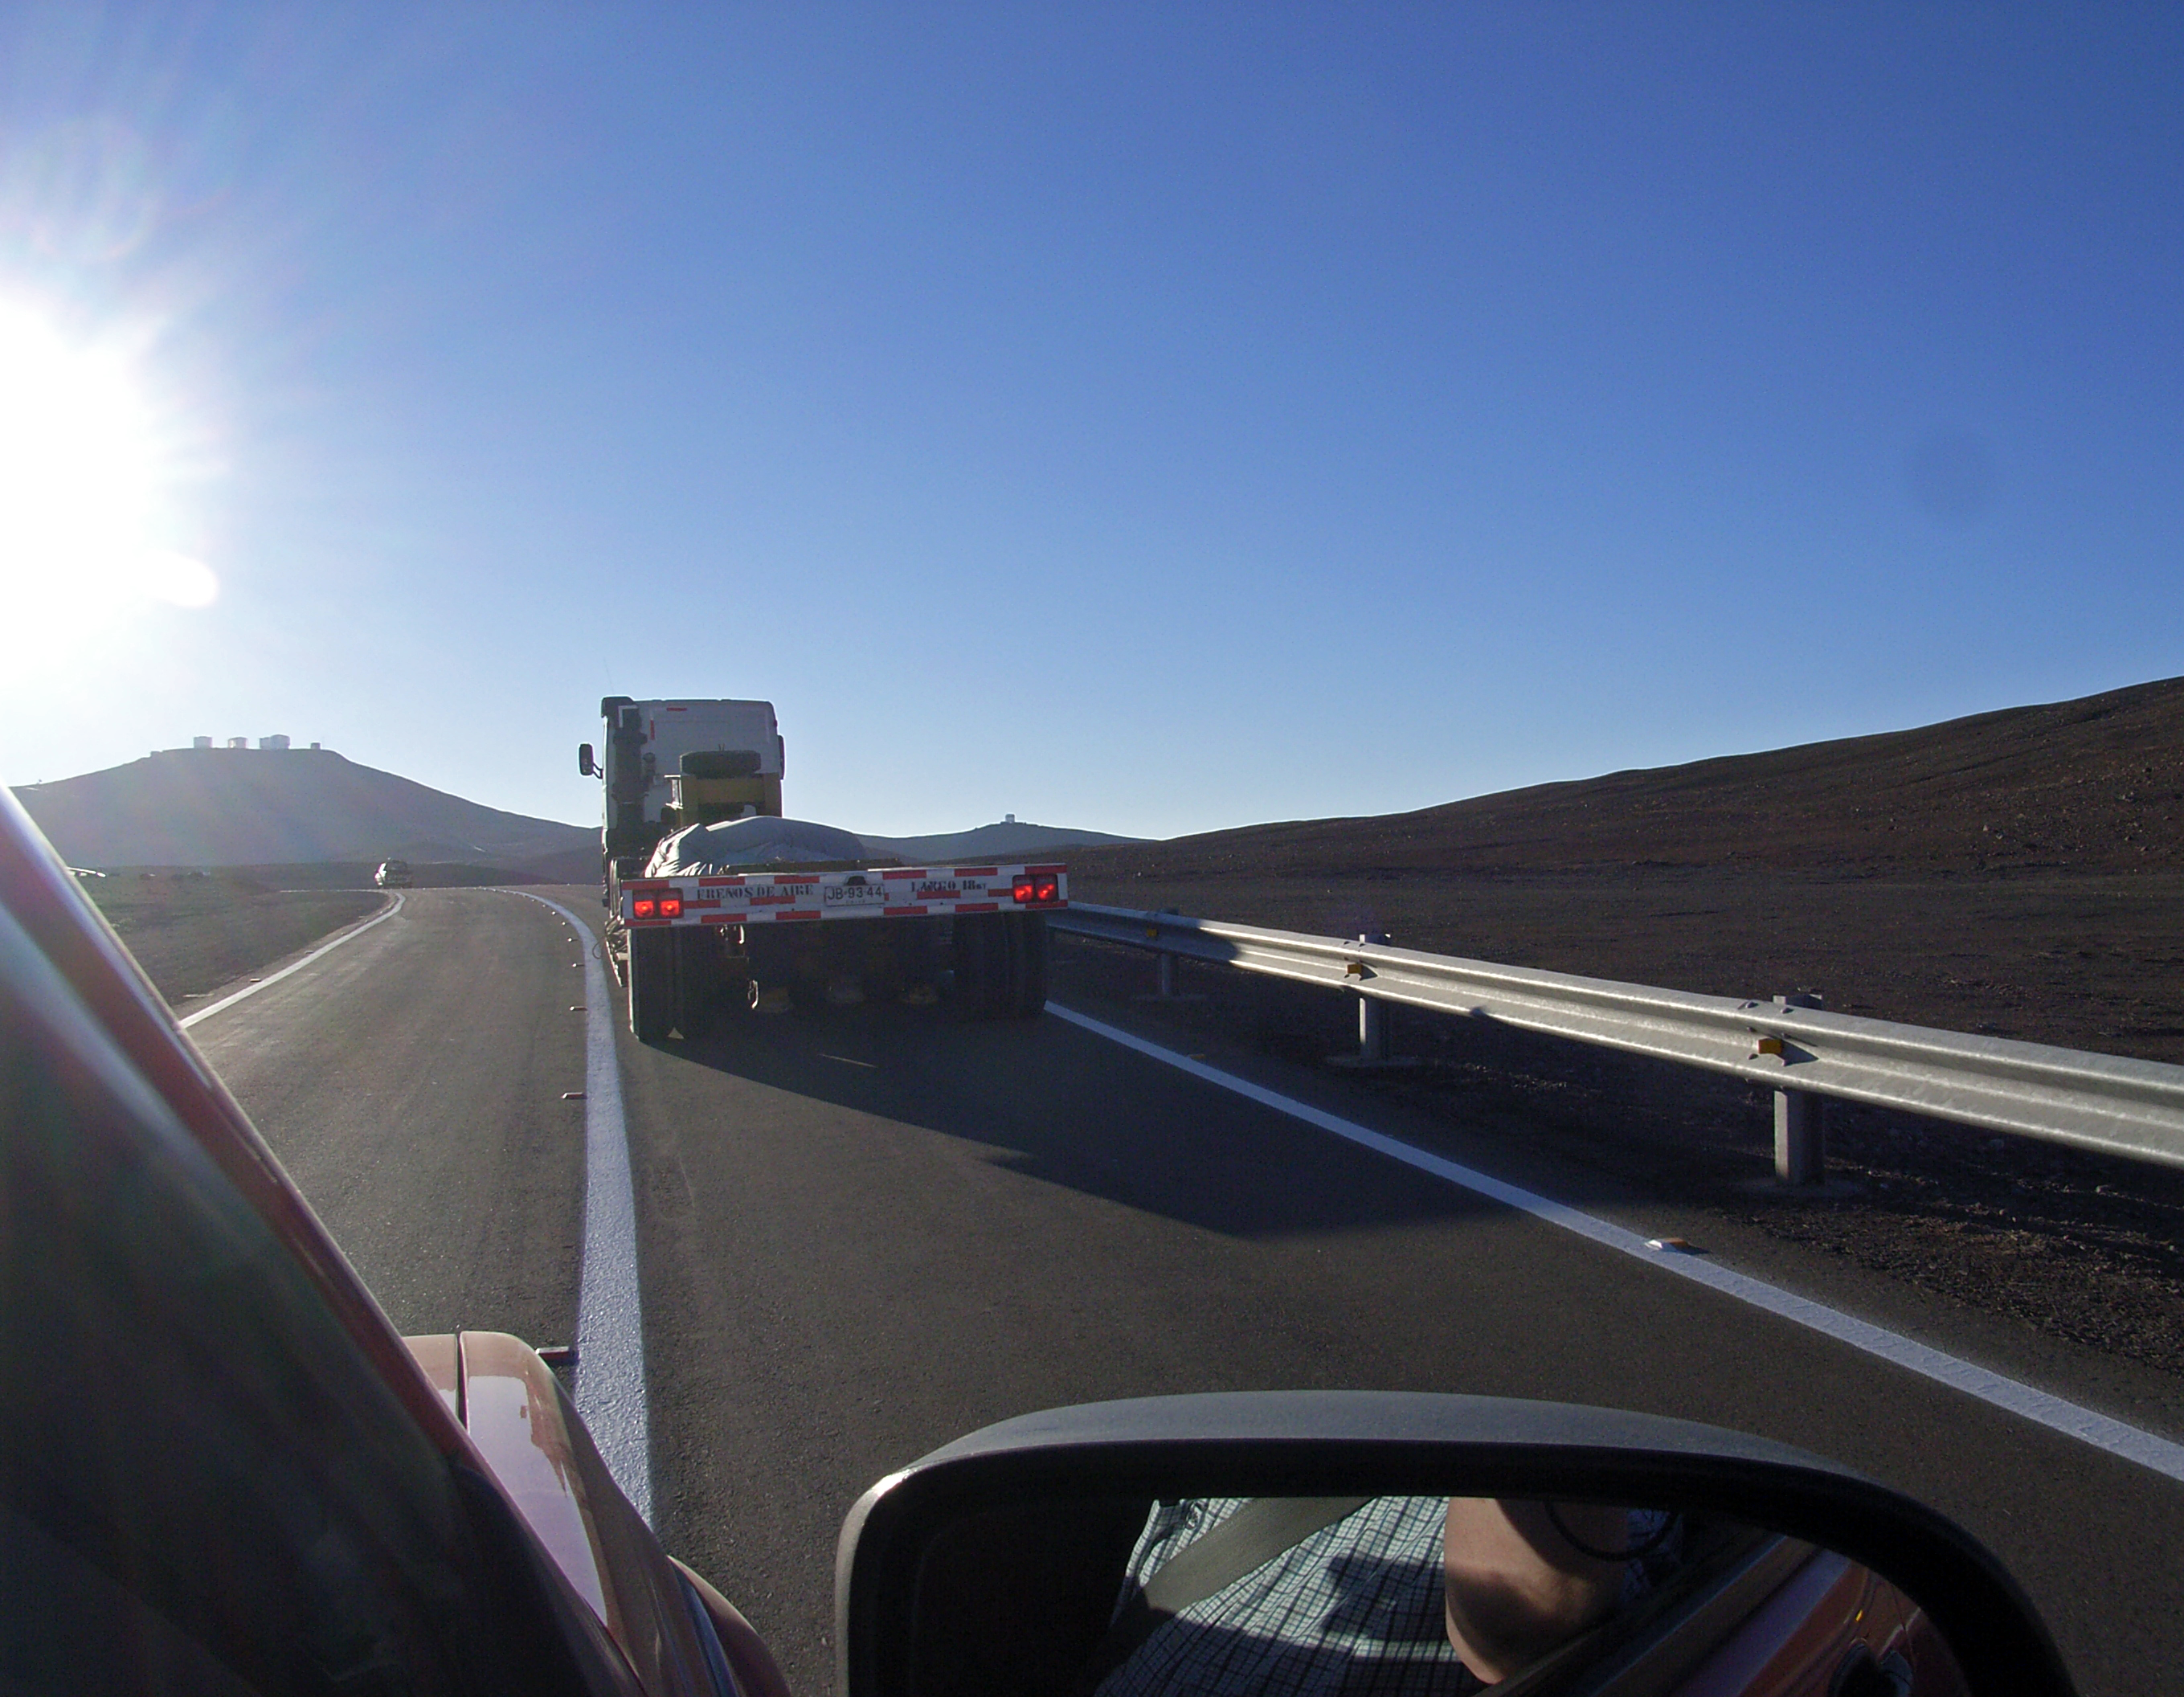

The VISTA secondary mirror arriving at Paranal

The VISTA Secondary Mirror approaching the telescope enclosure (horizon centre) on a flatbed truck on the final stretch of its journey from LZOS in Russia where it was polished. The VLT and VST enclosures are seen on the left horizon.

Credit: VISTA/ESO